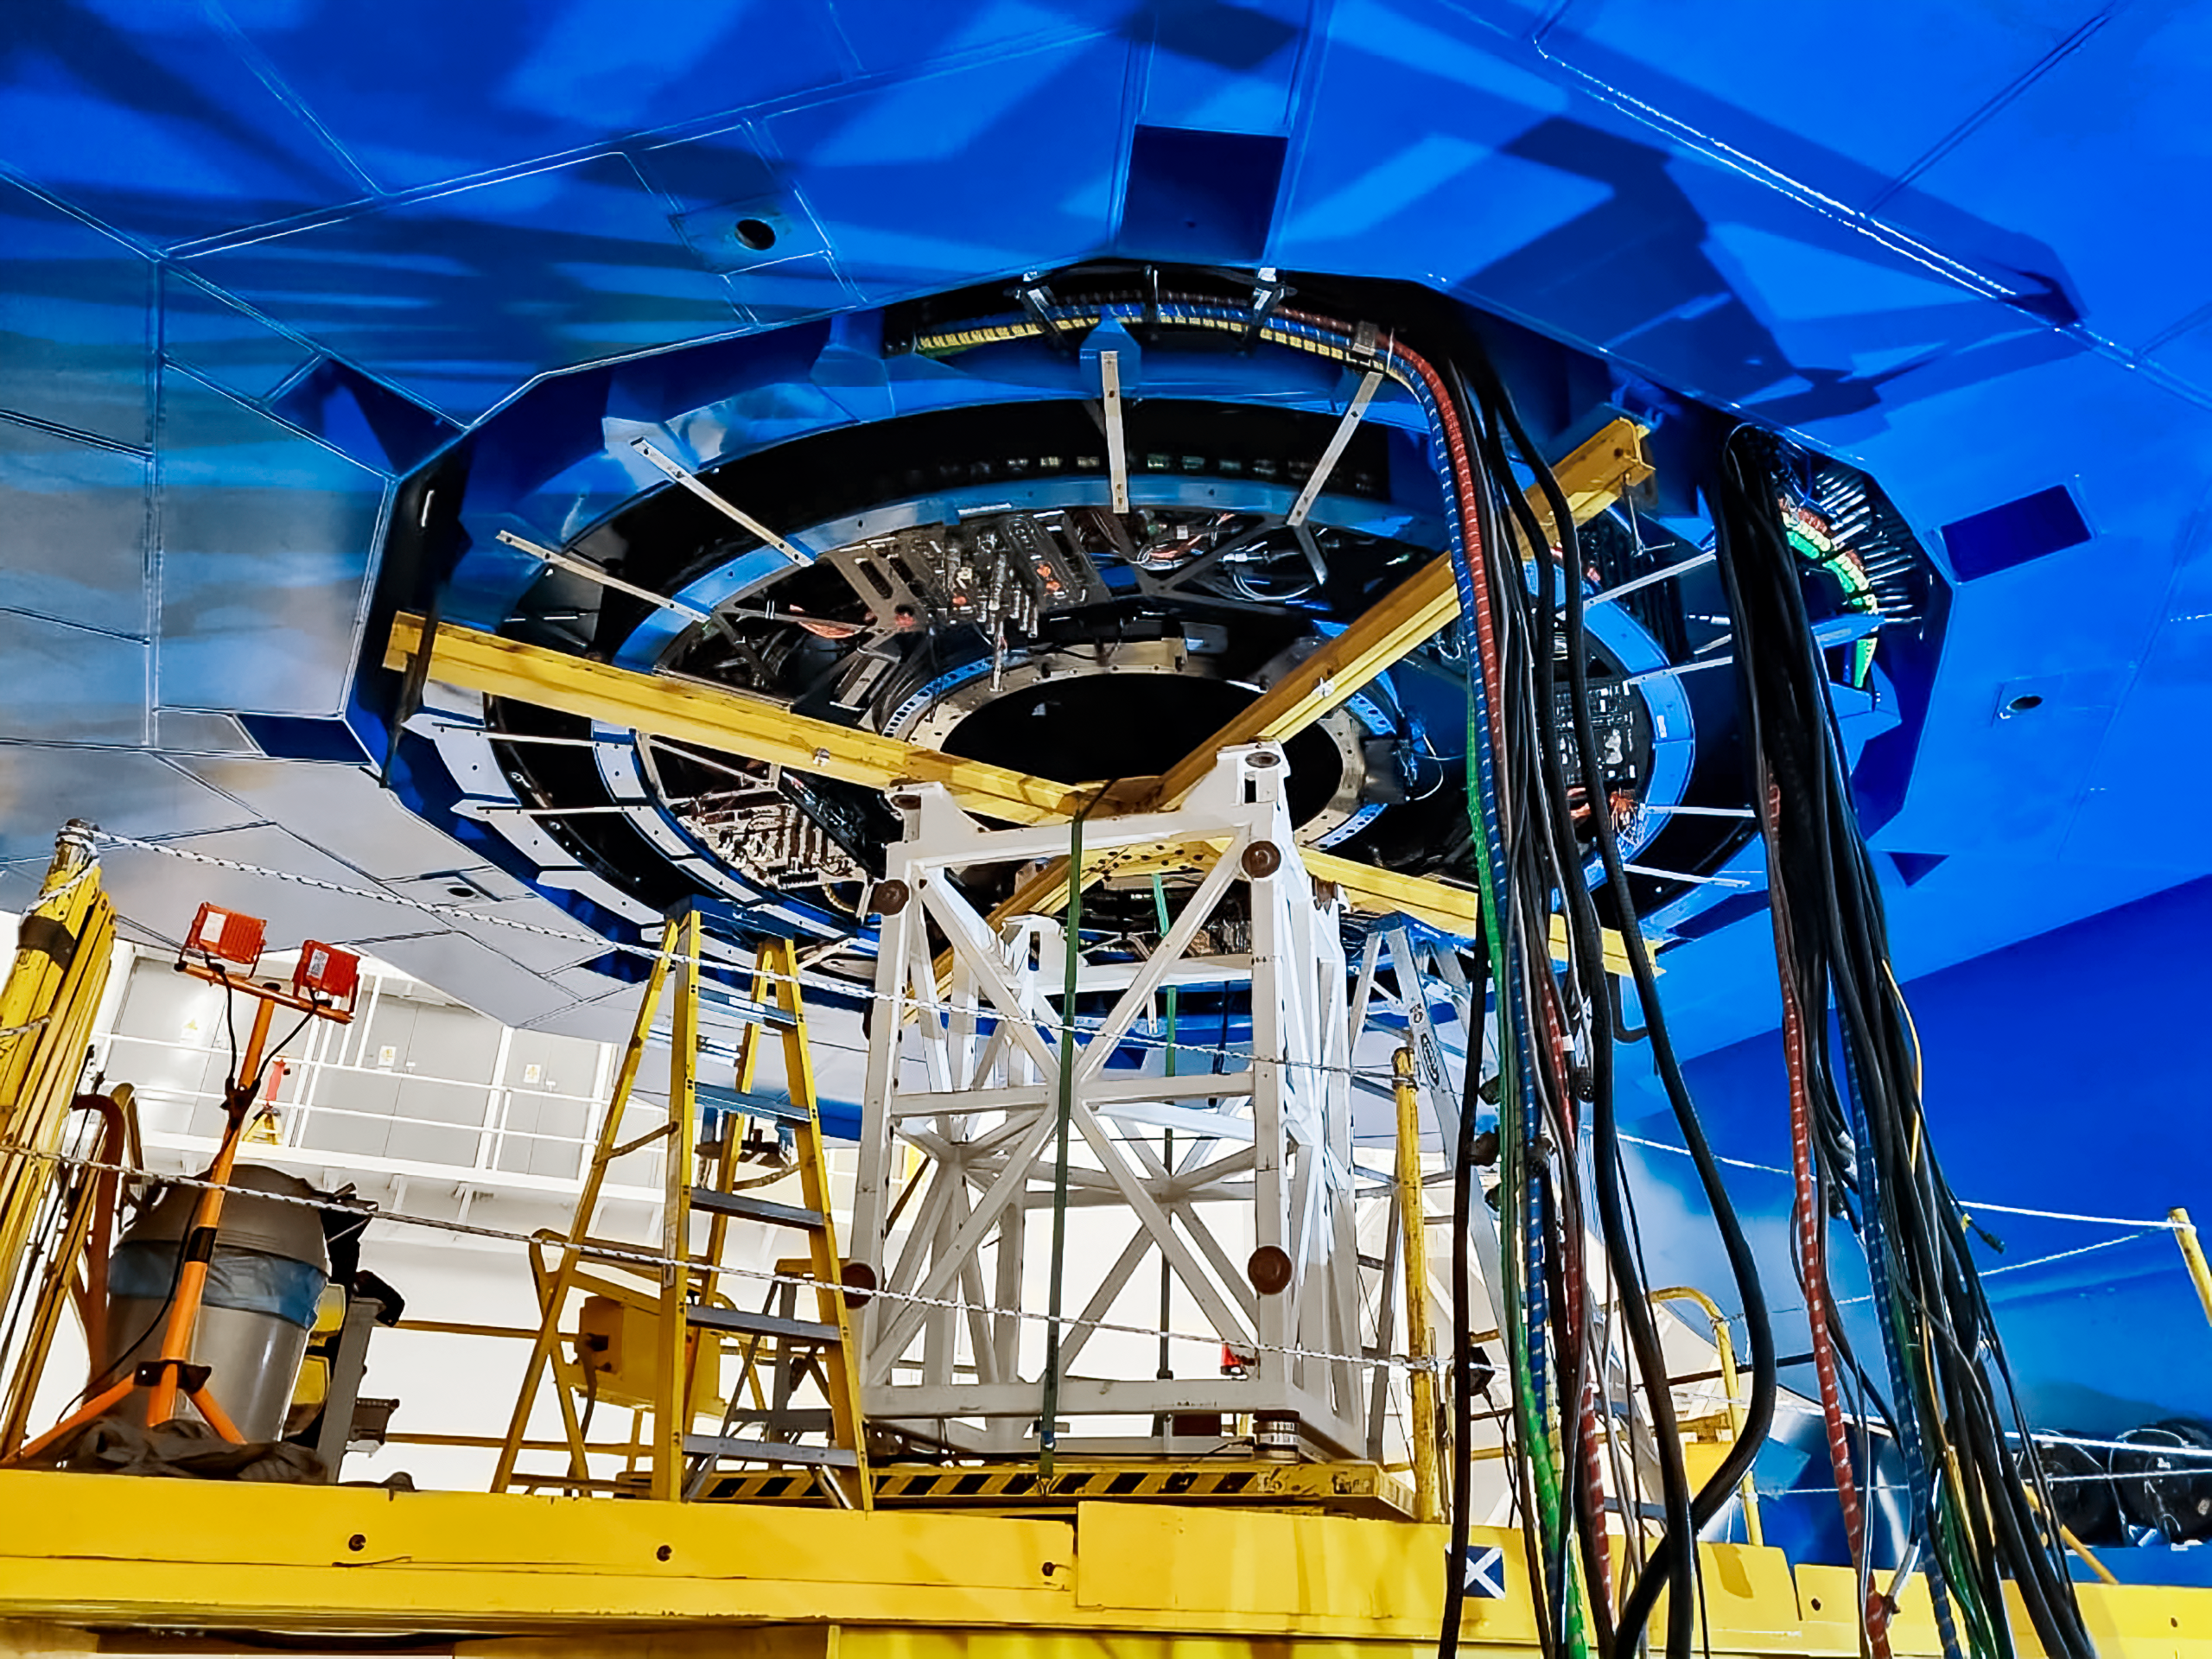

Maintenance at Gemini South

The Gemini South telescope, half of the International Gemini Observatory, had its Cassegrain wrap removed as part of a maintenance shutdown. The shutdown was focused on recoating the telescope's primary mirror as well as other critical maintenance tasks.

Credit: NOIRLab